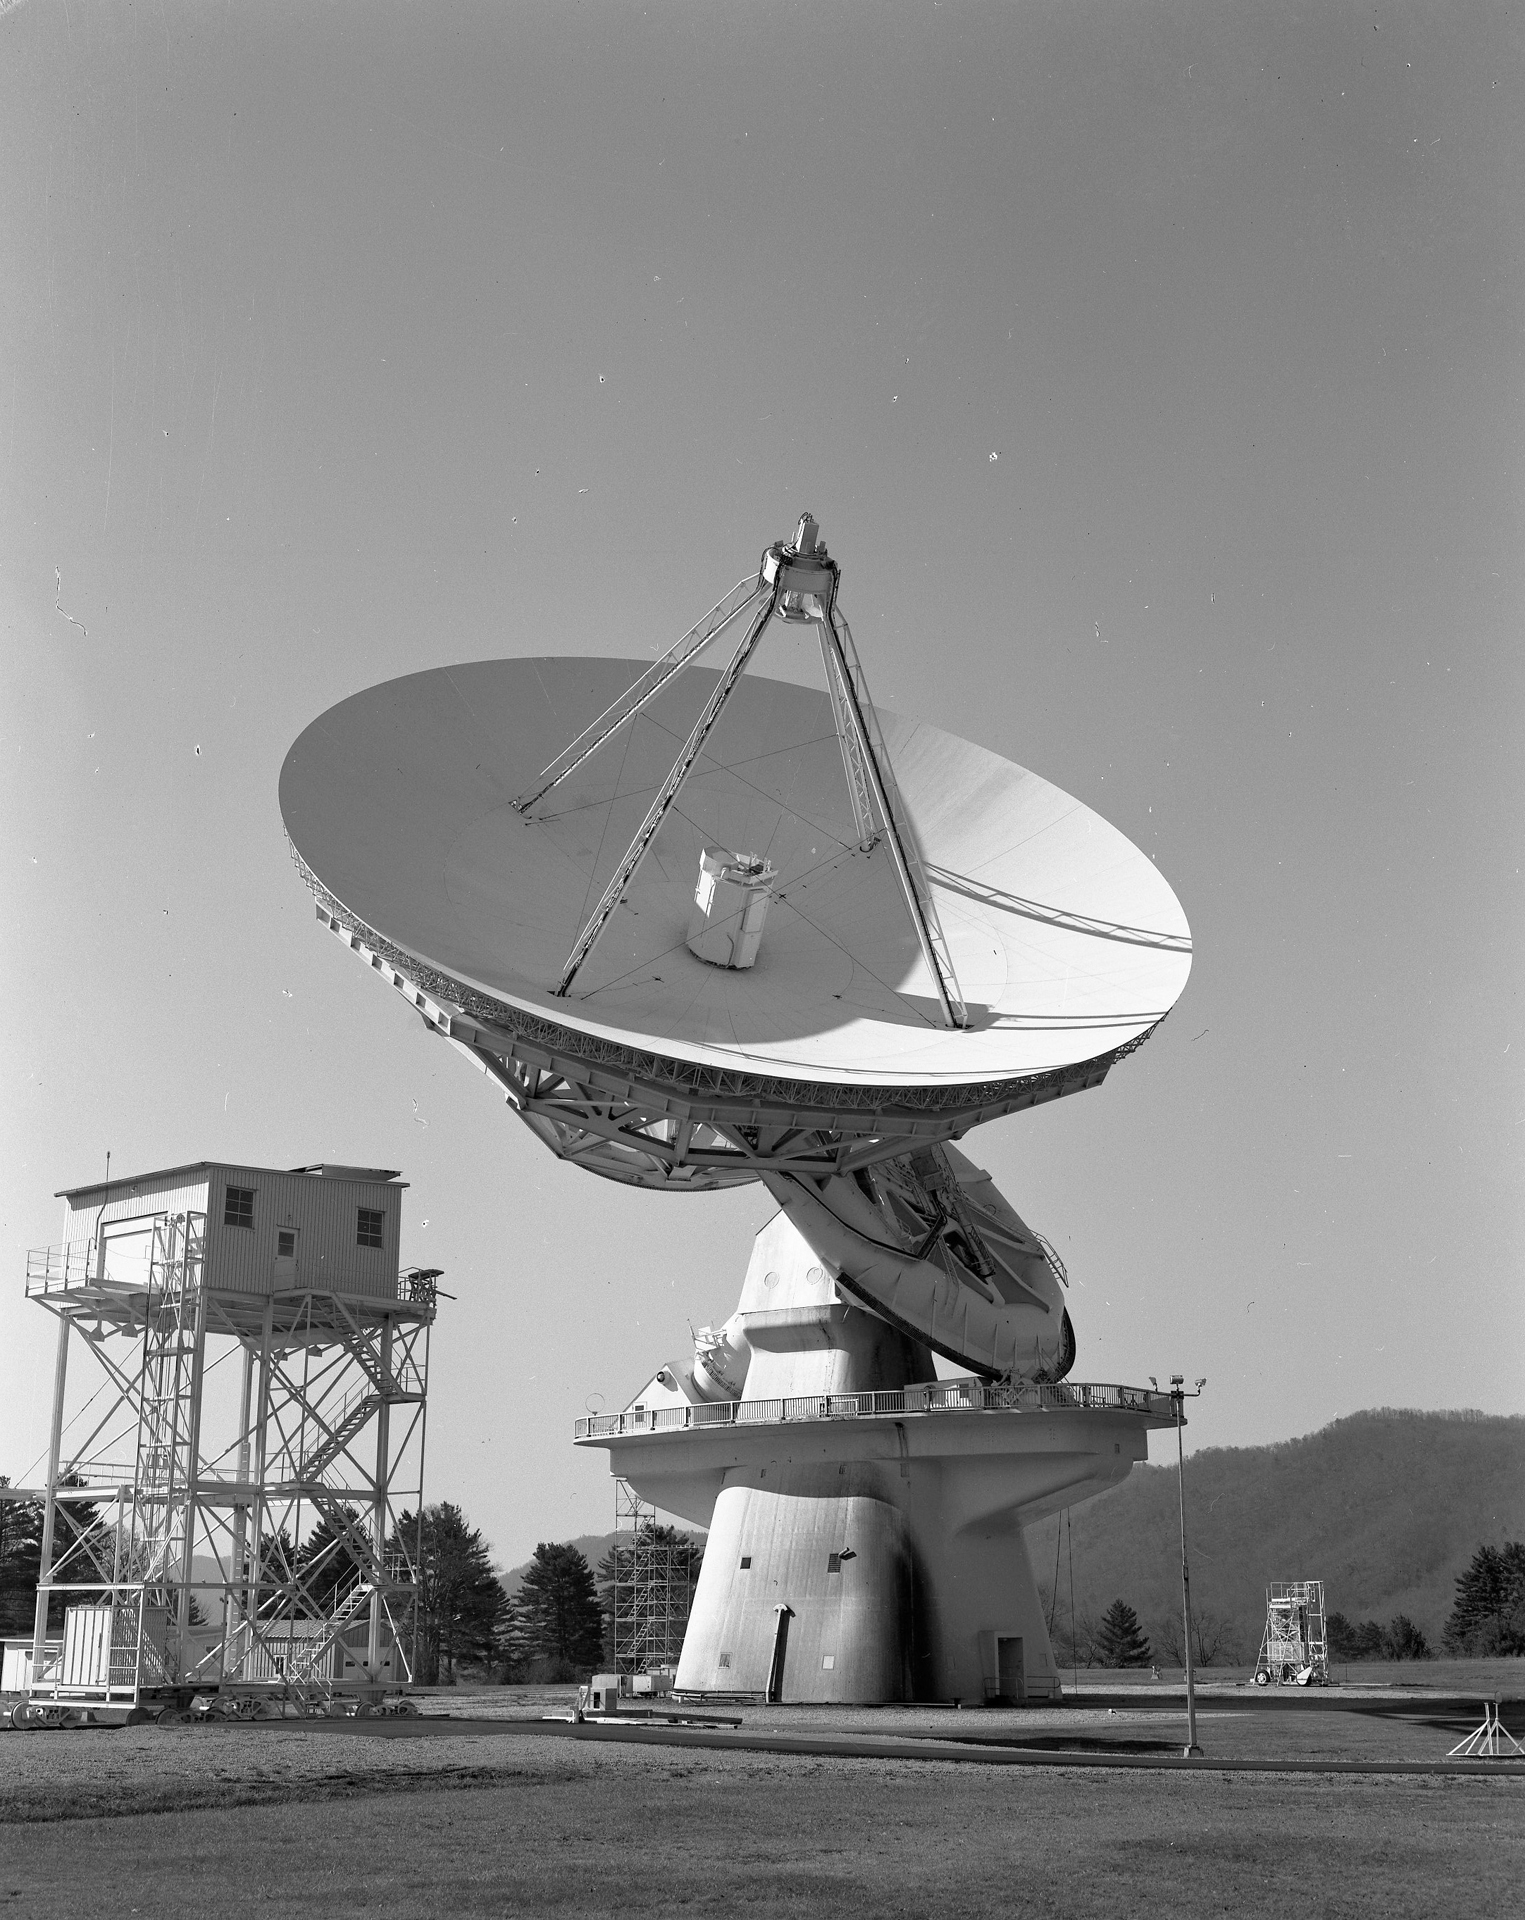

Not Your Average Telescope

This 140-foot aluminum-clad parabolic dish antenna sits on the world's largest polar-aligned mount. The rounded yoke swivels around the central axis of the telescope which is aligned perfectly with the rotational axes of the Earth. In this way, the 43-meter dish can easily track objects in the sky as they appear to rise and set from the Earth's spin on its axis. The small white tower to the left is rolled up to the telescope when the dish is lowered to the ground for engineers to work on the prime focus at the tips of the four support legs.

Credit: NRAO/AUI/NSF